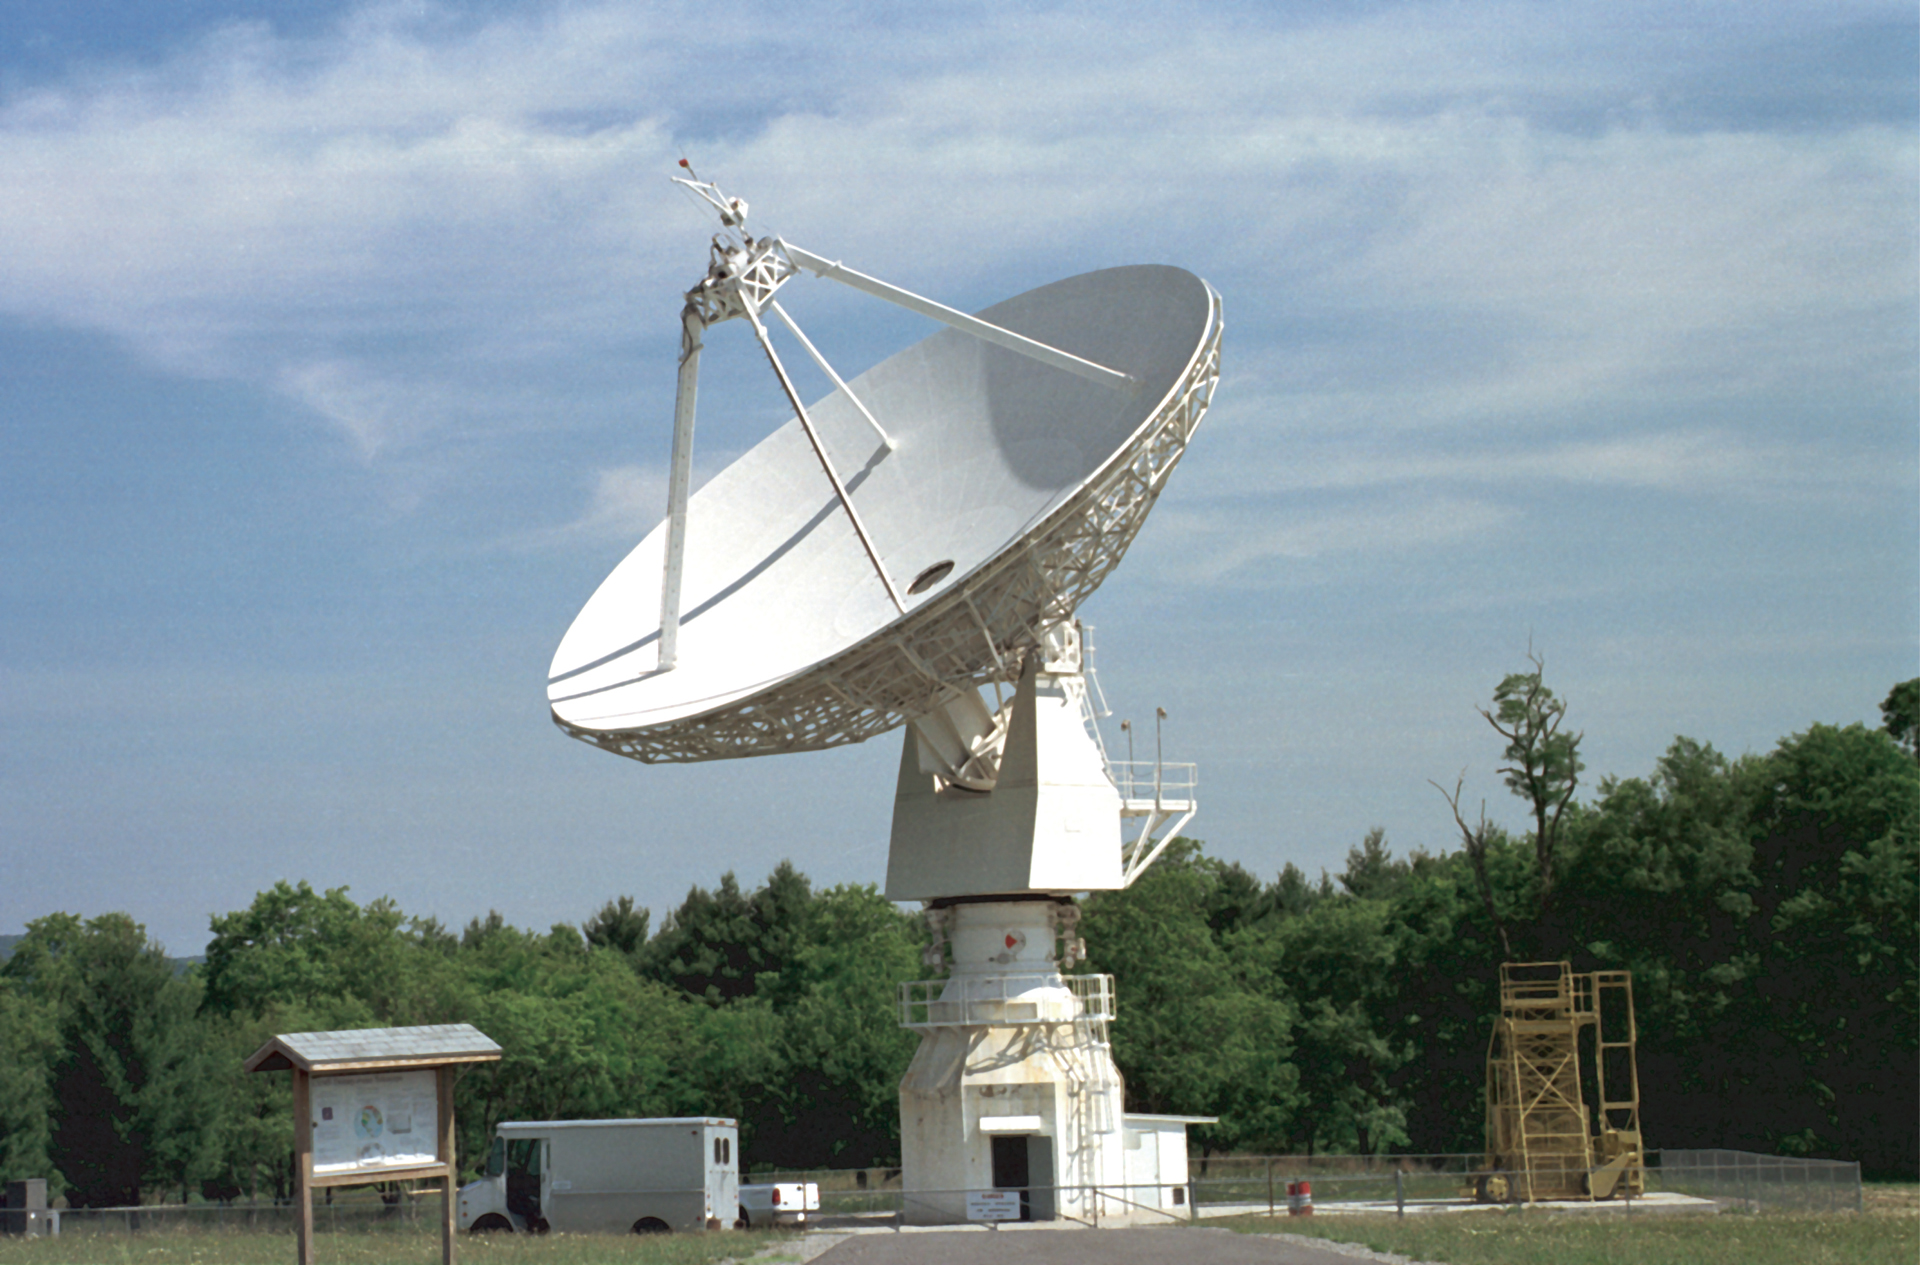

The first radio telescope used for Education

The 20-meter telescope arrived as a guest at Green Bank in 1994. It was built by RSI and installed by the US Naval Observatory as a member of its various Earth observing programs. In 2000, USNO cutbacks shut it down, but we kept it running to use as a receiver-testing telescope. In 2012, it became the first radio telescope in the UNC's Skynet project of remotely-controlled educational telescopes.

Credit: NRAO/AUI/NSF